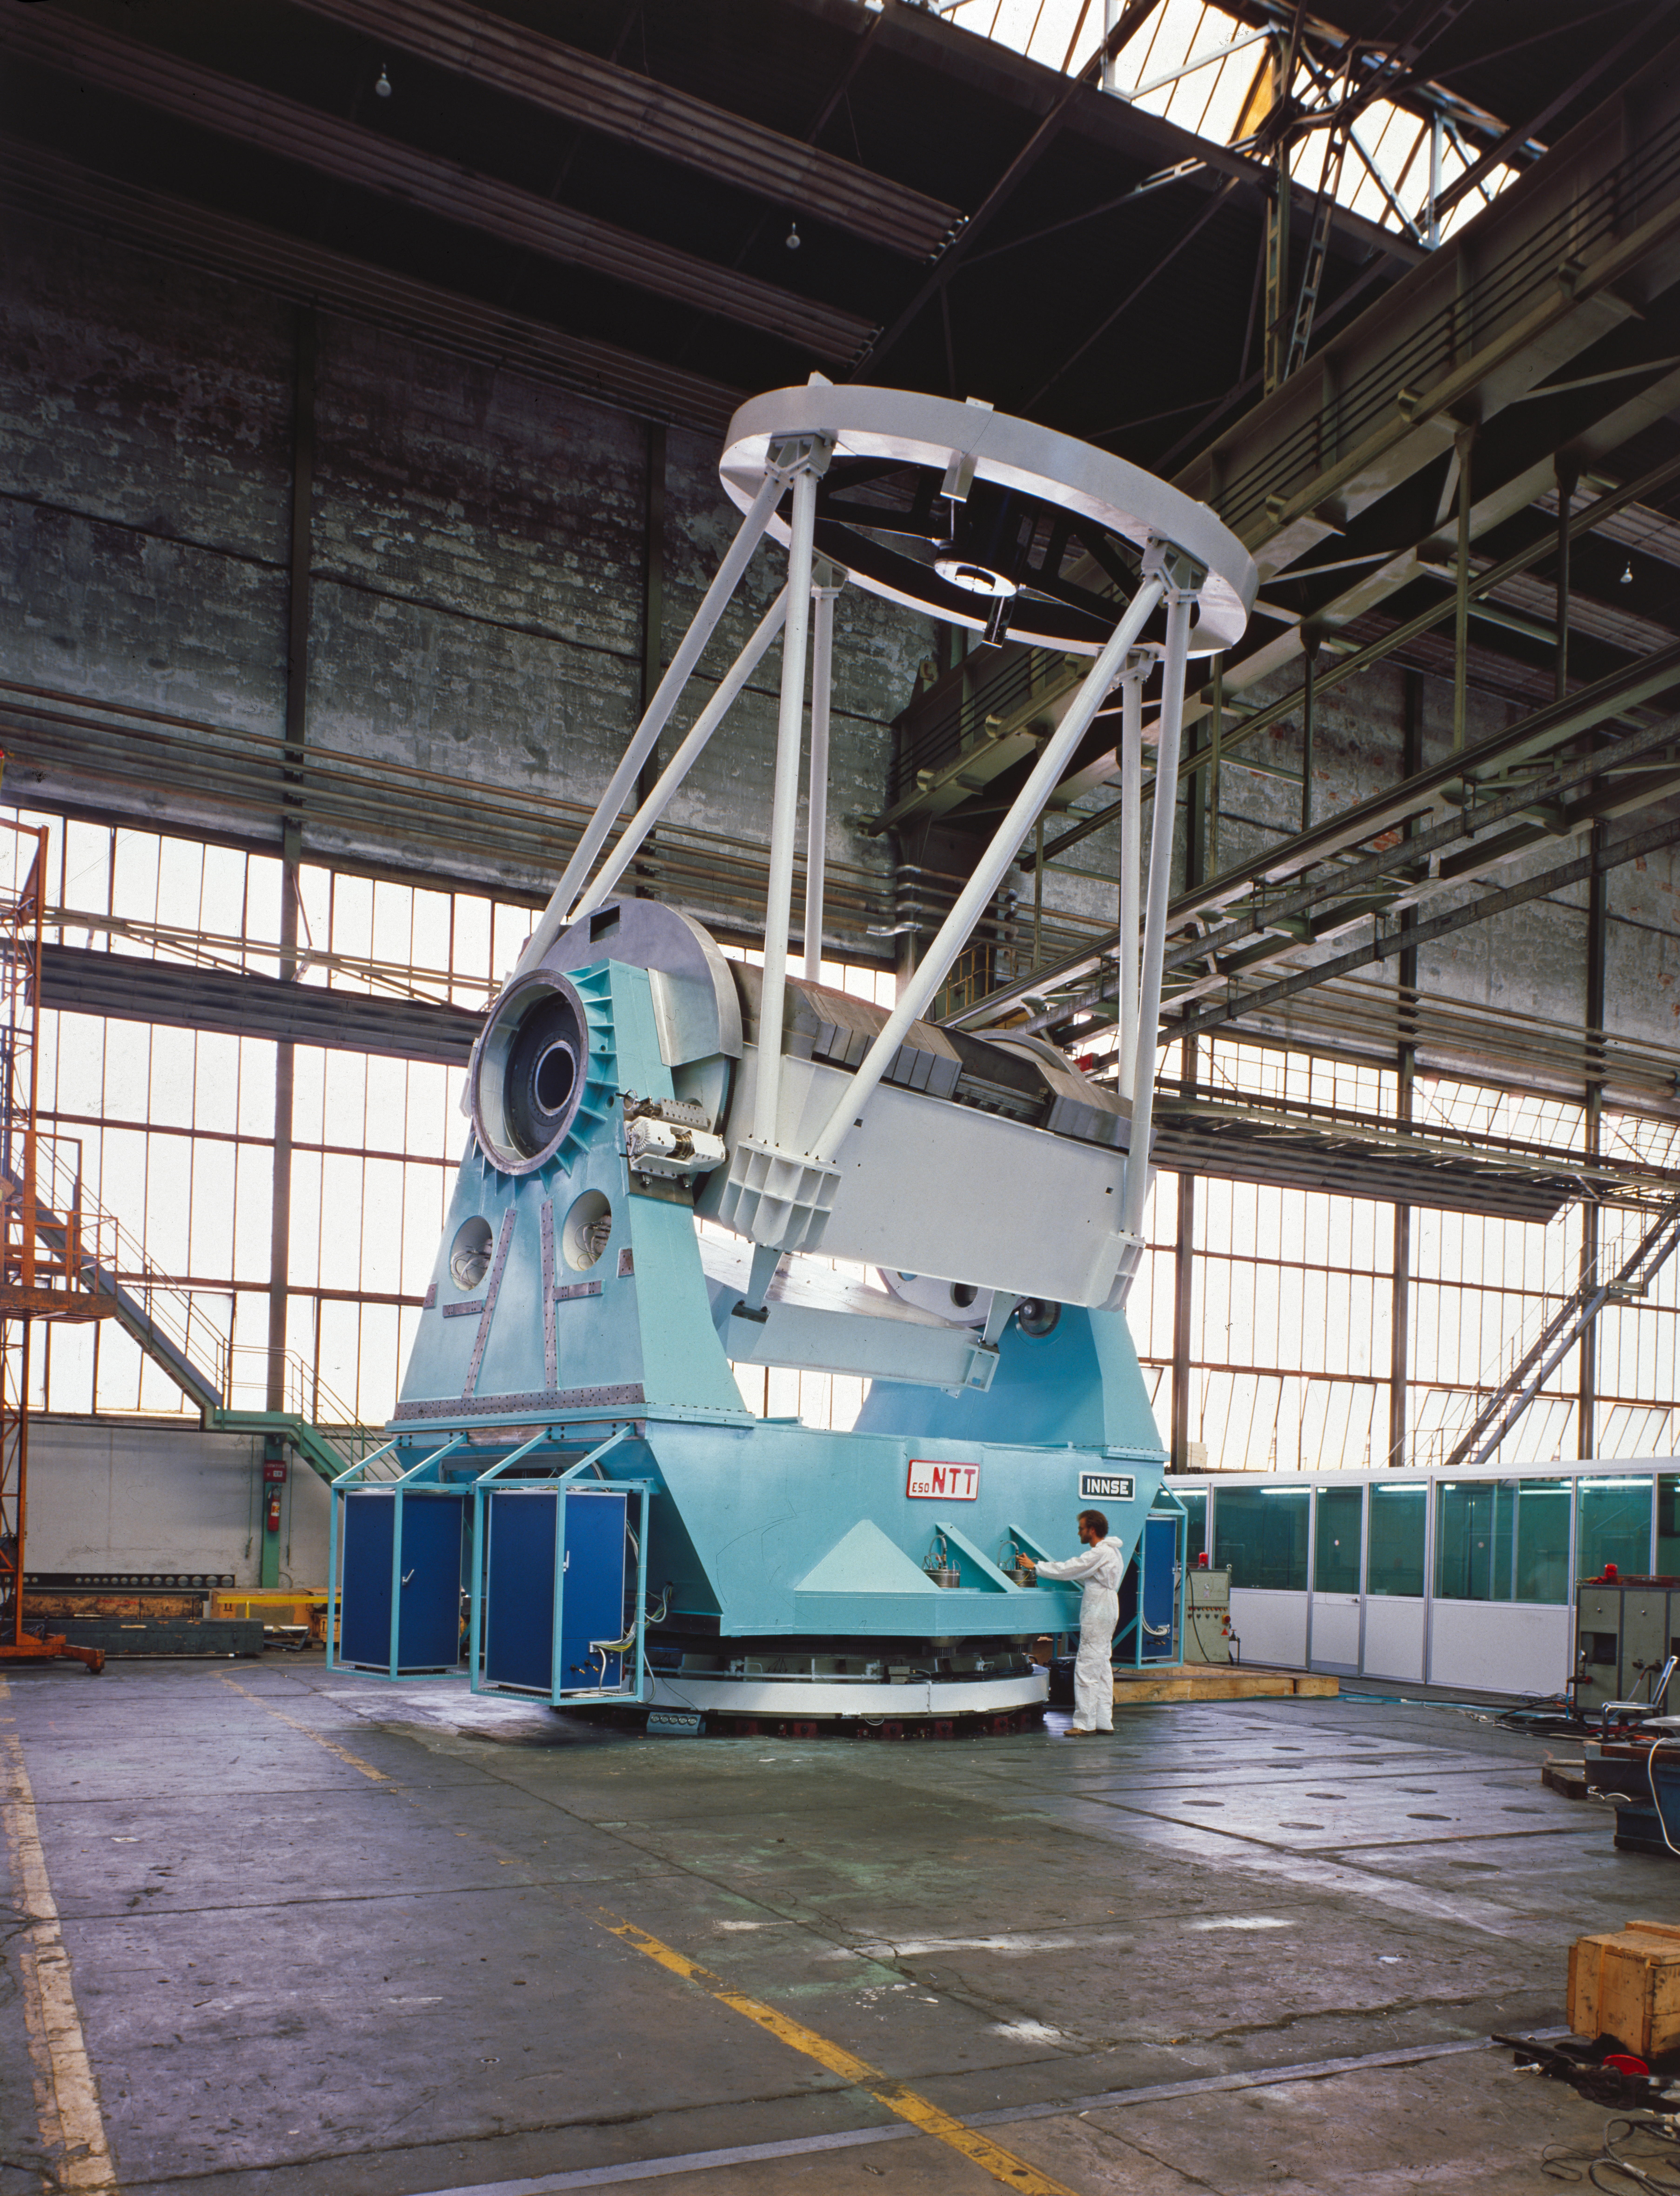

New Technology Telescope

Early photo of the New Technology Telescope (NTT) under construction.

Credit: ESO